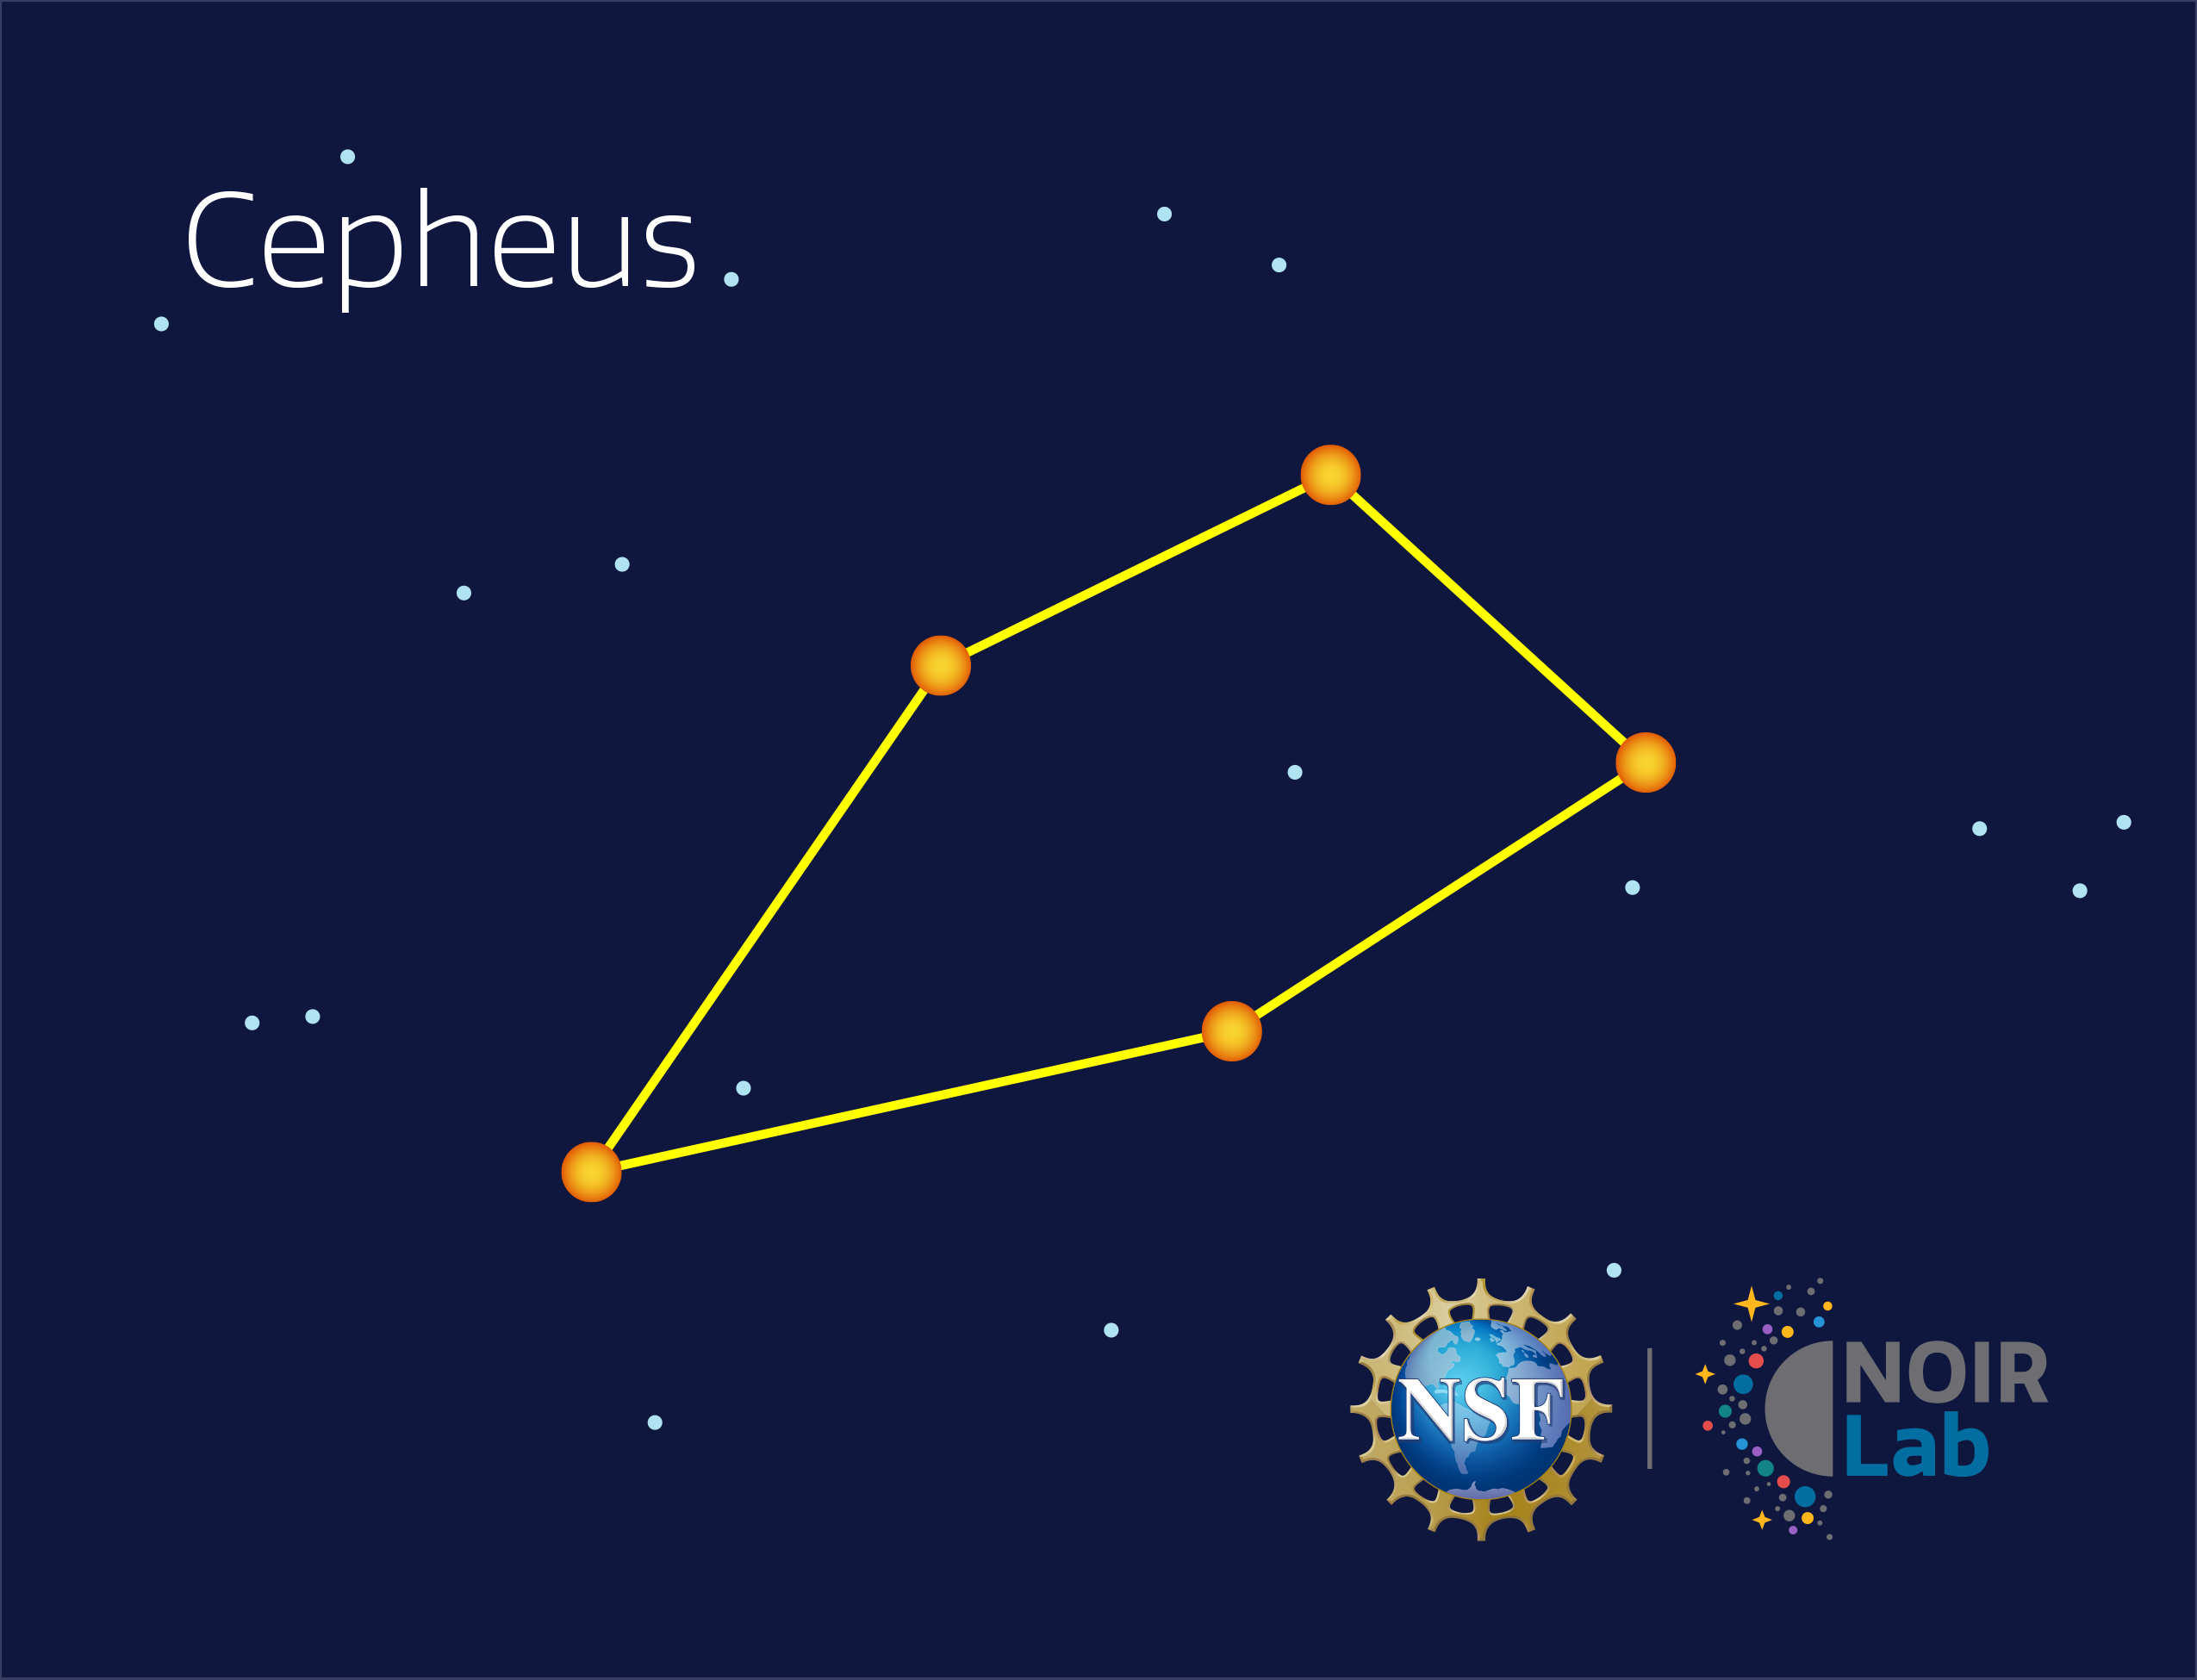

Cepheus

Credit: NOIRLab